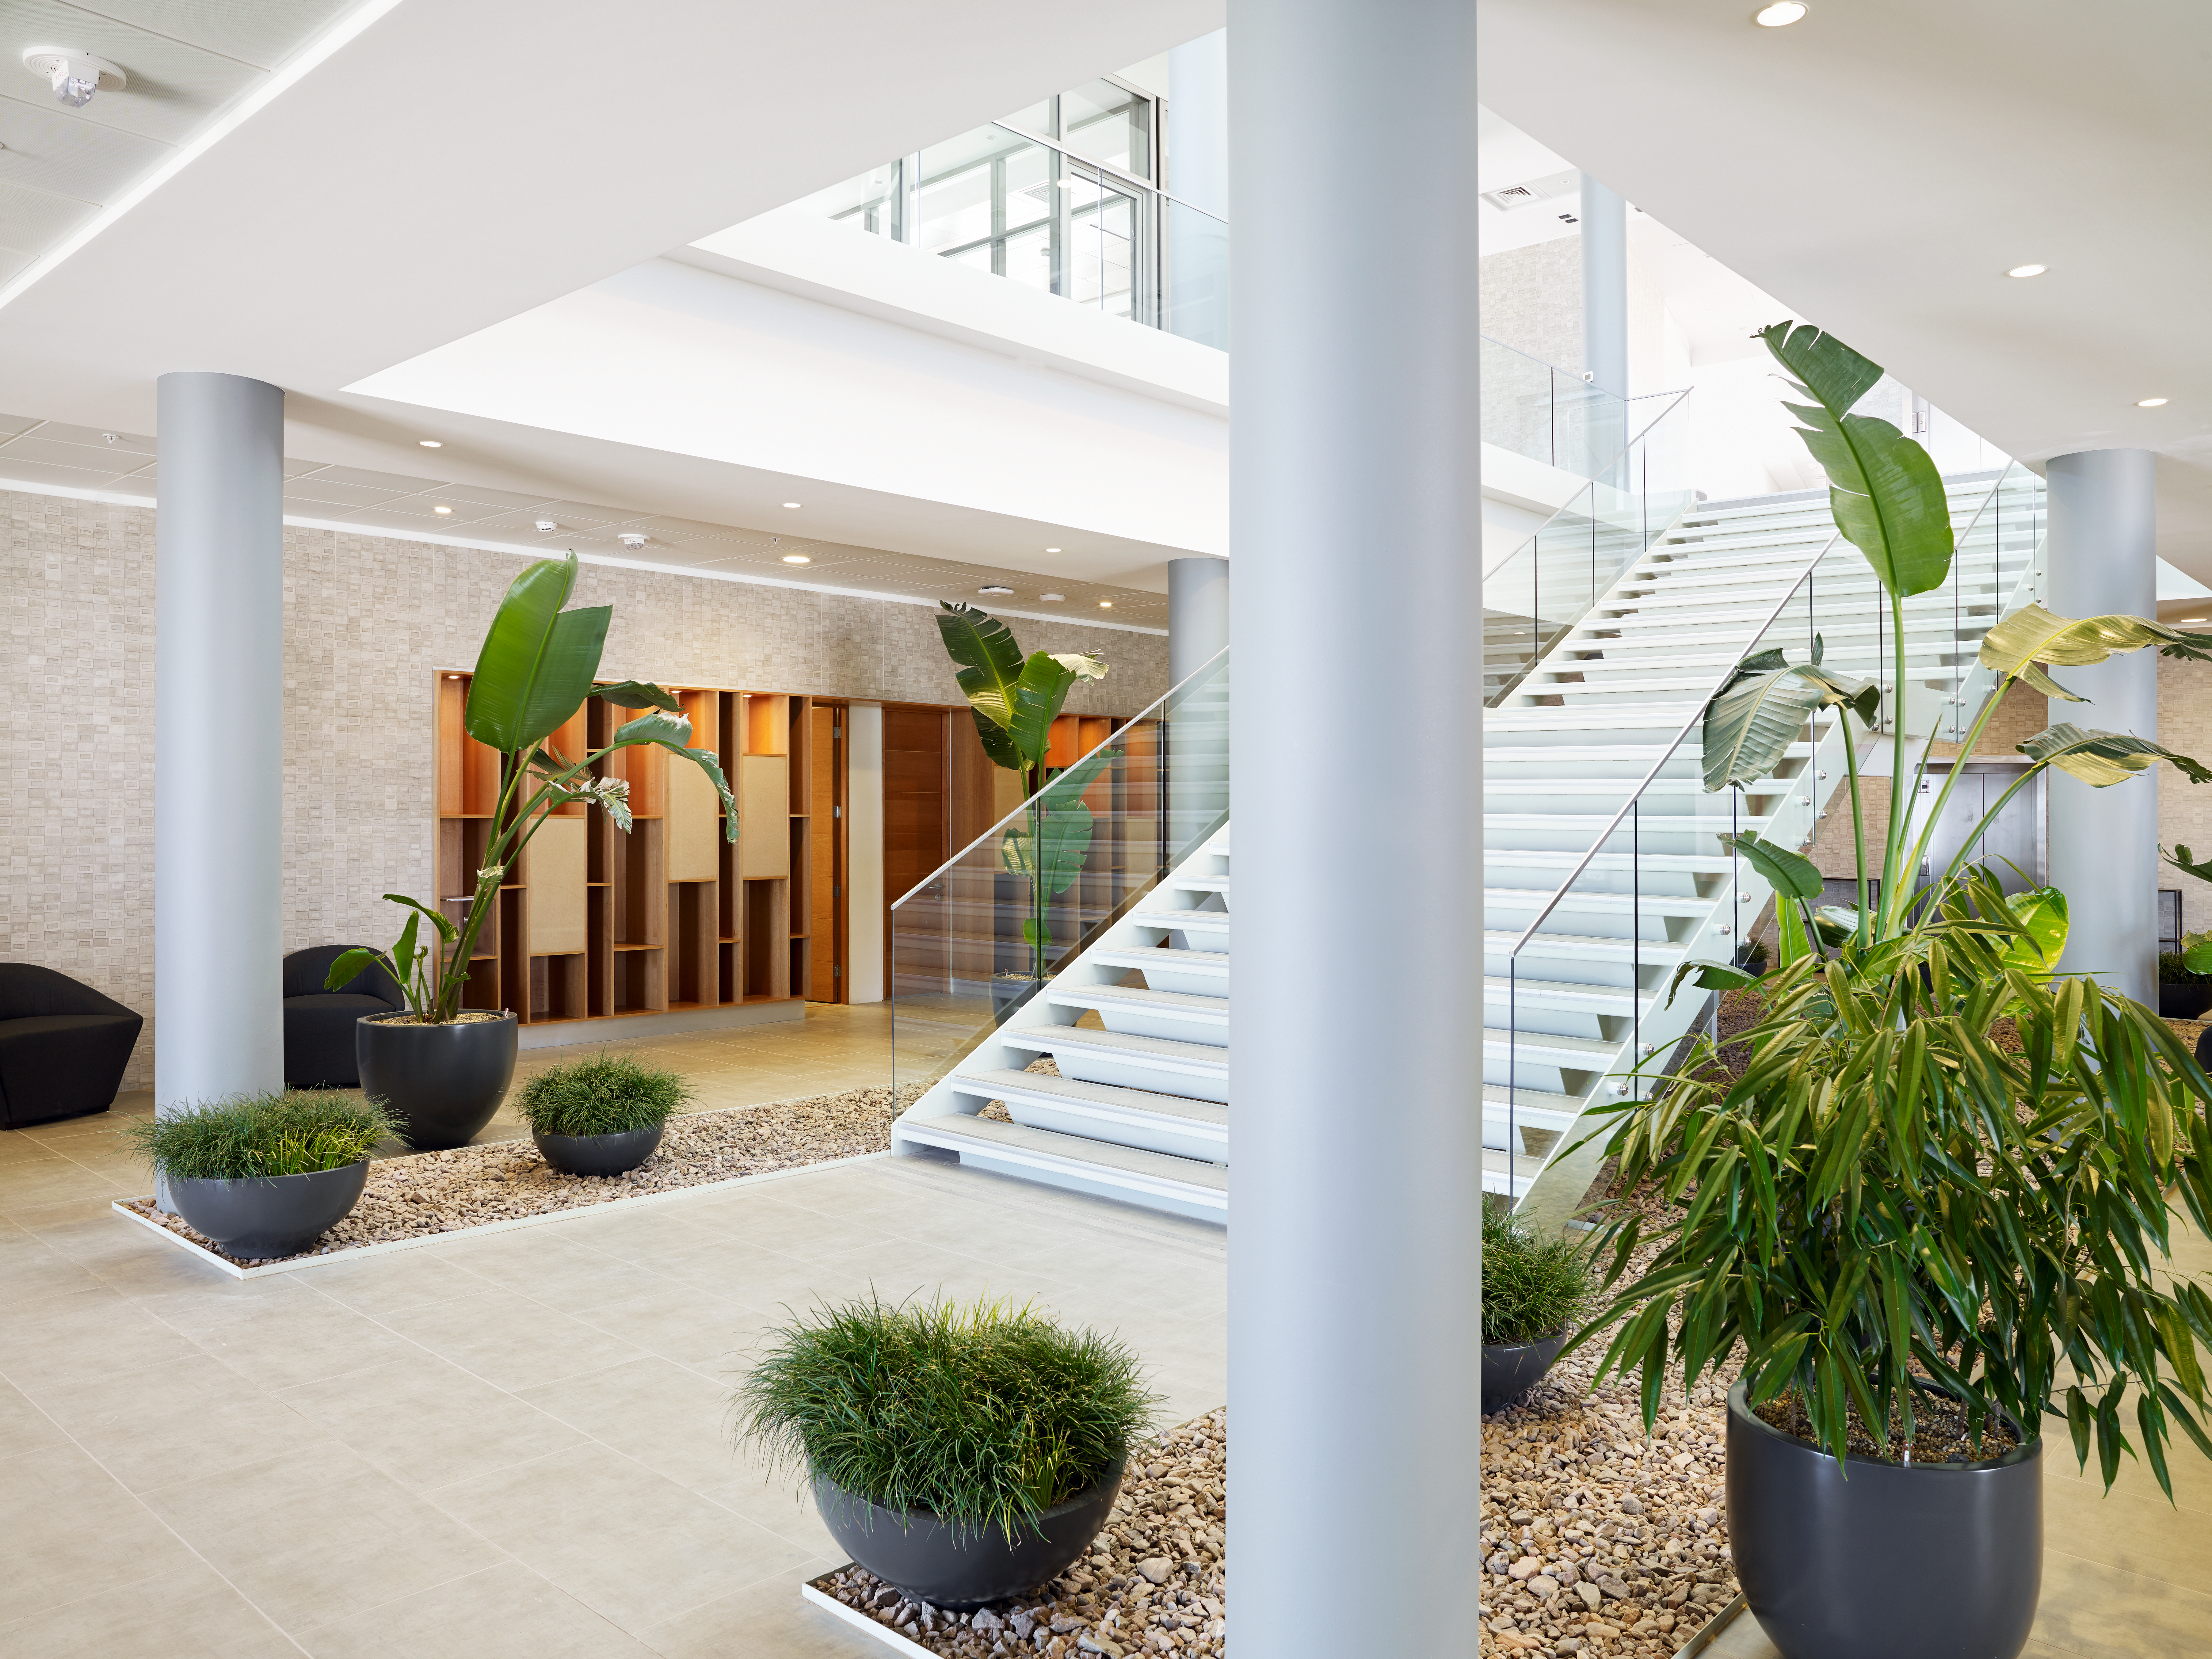

Interior of ALMA Residencia

This image shows the interior of the ALMA Residencia, home for staff and people working temporarily at the Atacama Large Millimeter/submillimeter Array (ALMA). It is sited at the ALMA Operations Support Facility, close to San Pedro de Atacama in northern Chile. The Residencia has two main zones: common areas and dormitory areas. The common areas include leisure facilities such as a library, cafeteria, lounge, spa with gym, swimming pool, sauna, and barbecue area. A kitchen and dining room is also provided, with enough space to accommodate half of the residents at any one time.

Credit: ESO